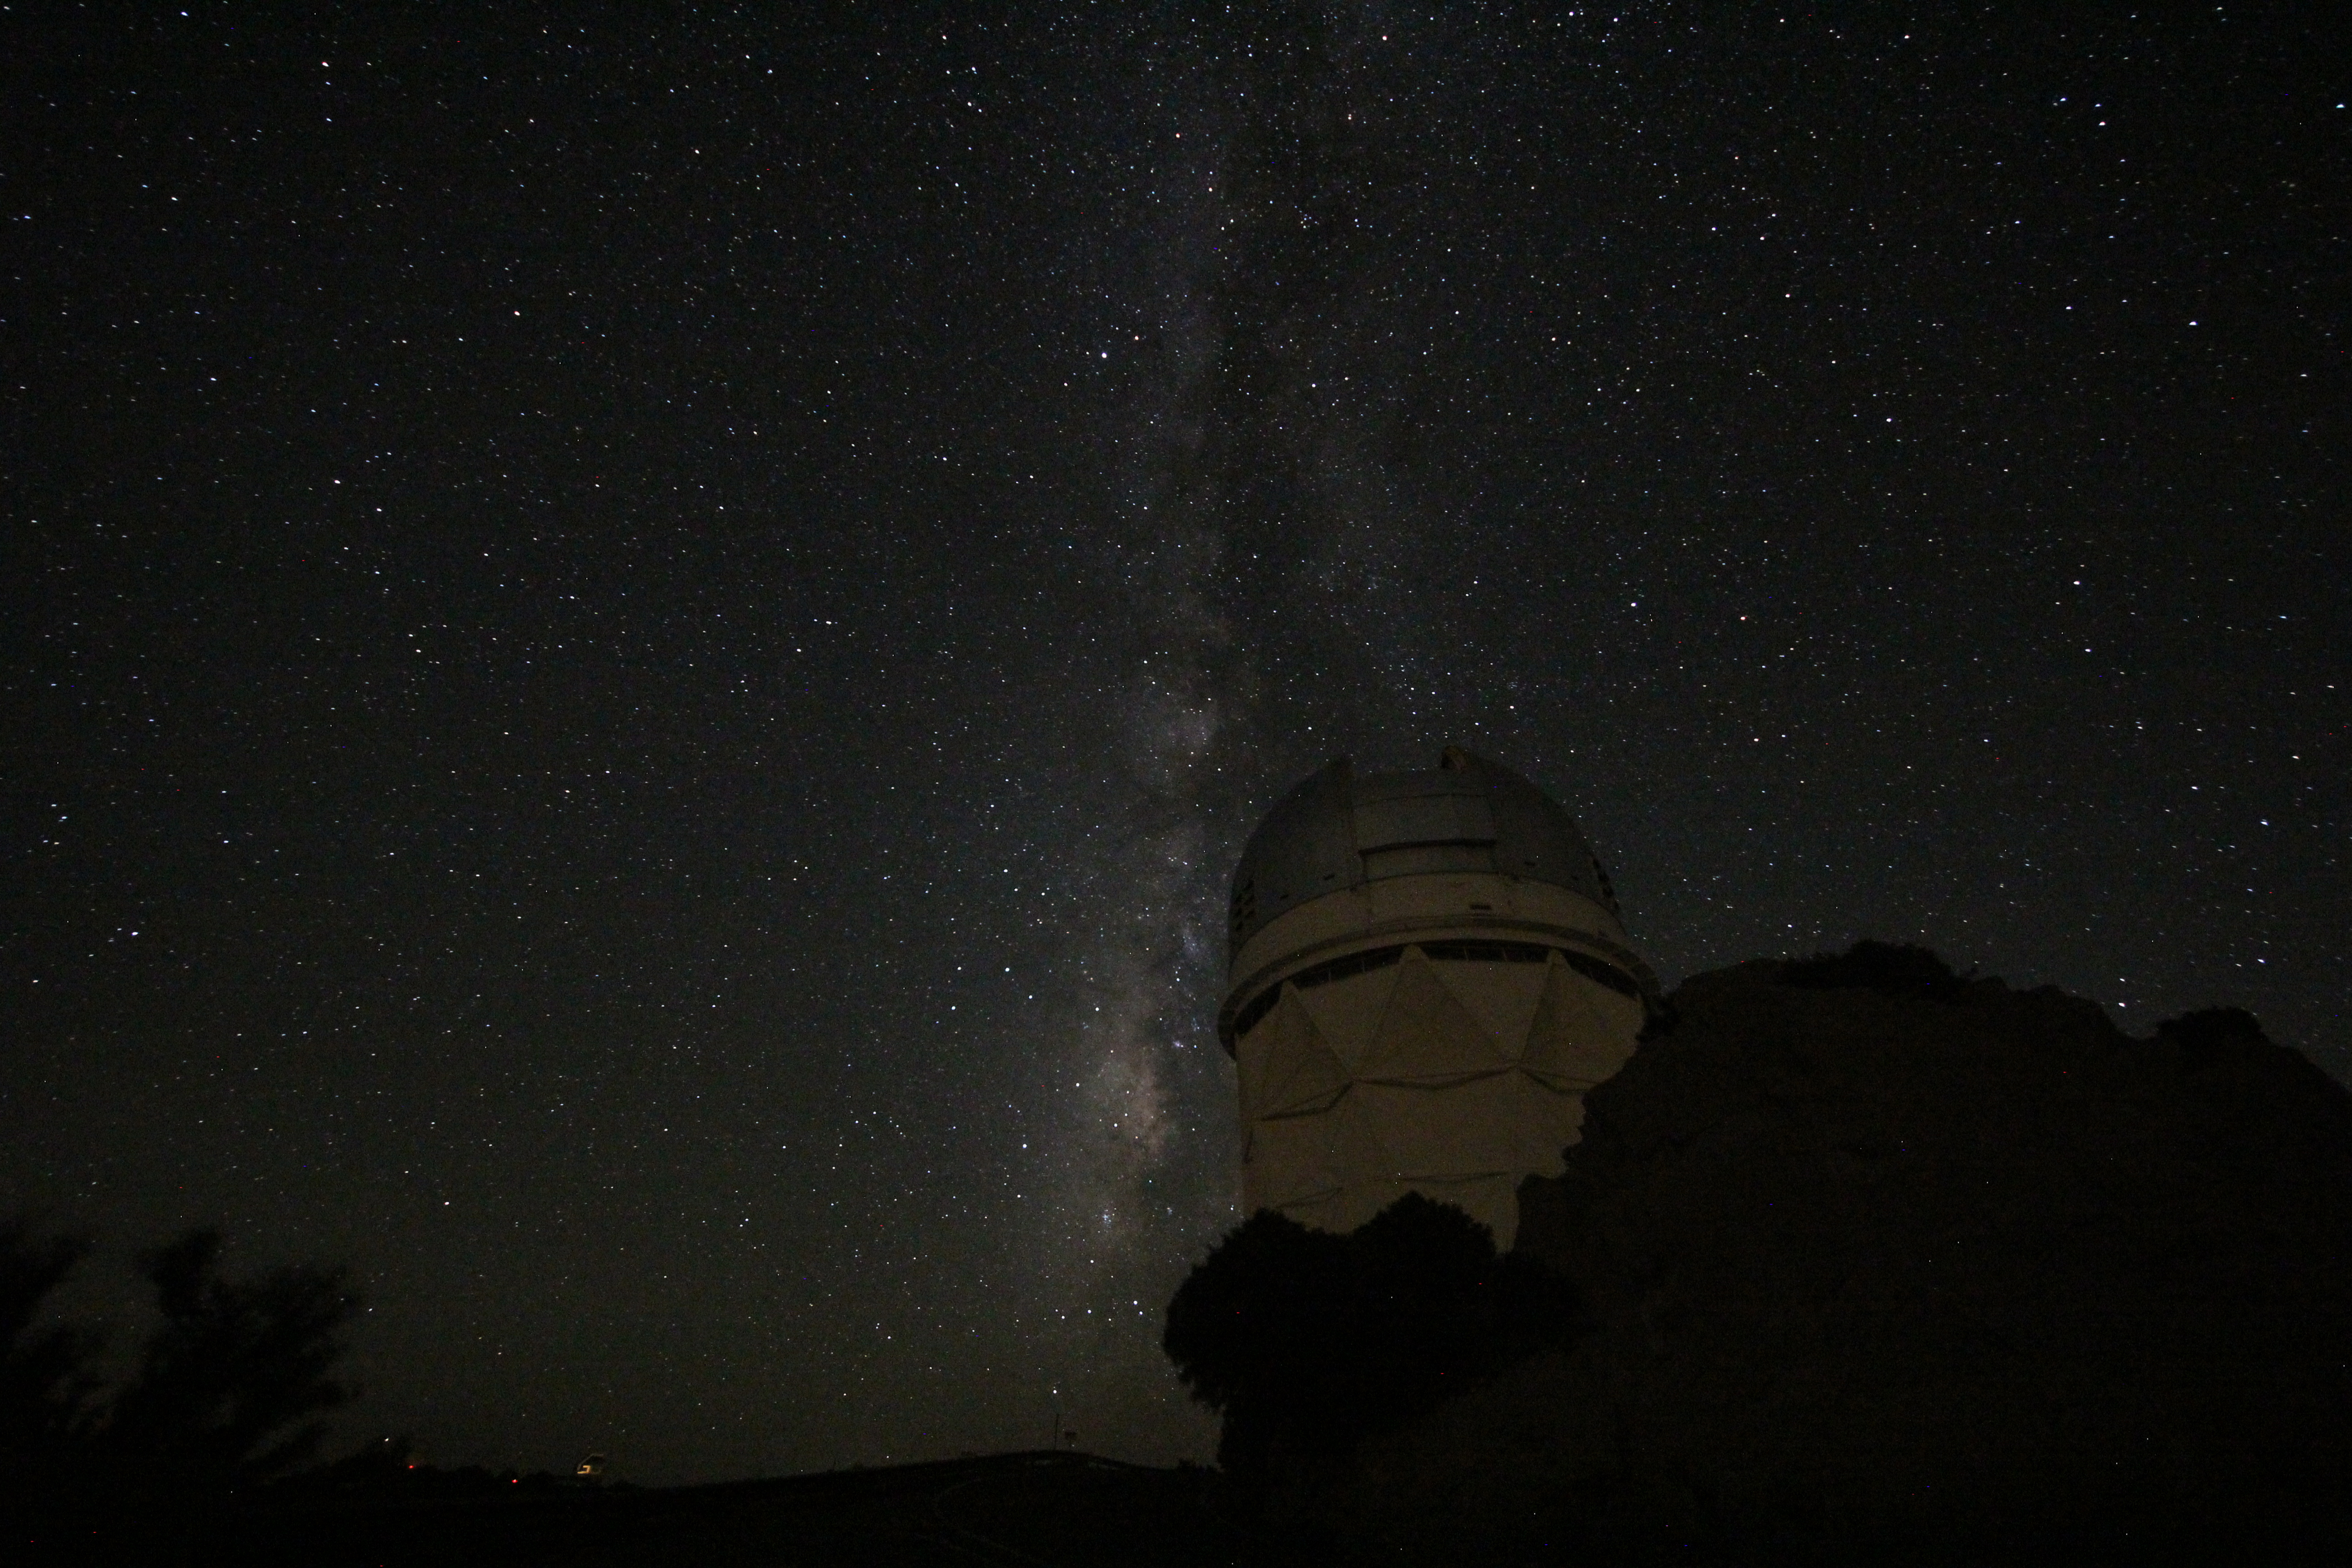

The Milky Way over the Nicholas U. Mayall 4-meter Telescope

The Milky Way over the Nicholas U. Mayall 4-meter Telescope on Kitt Peak National Observatory, AZ.

Credit: KPNO/NOIRLab/NSF/AURA/P. Marenfeld